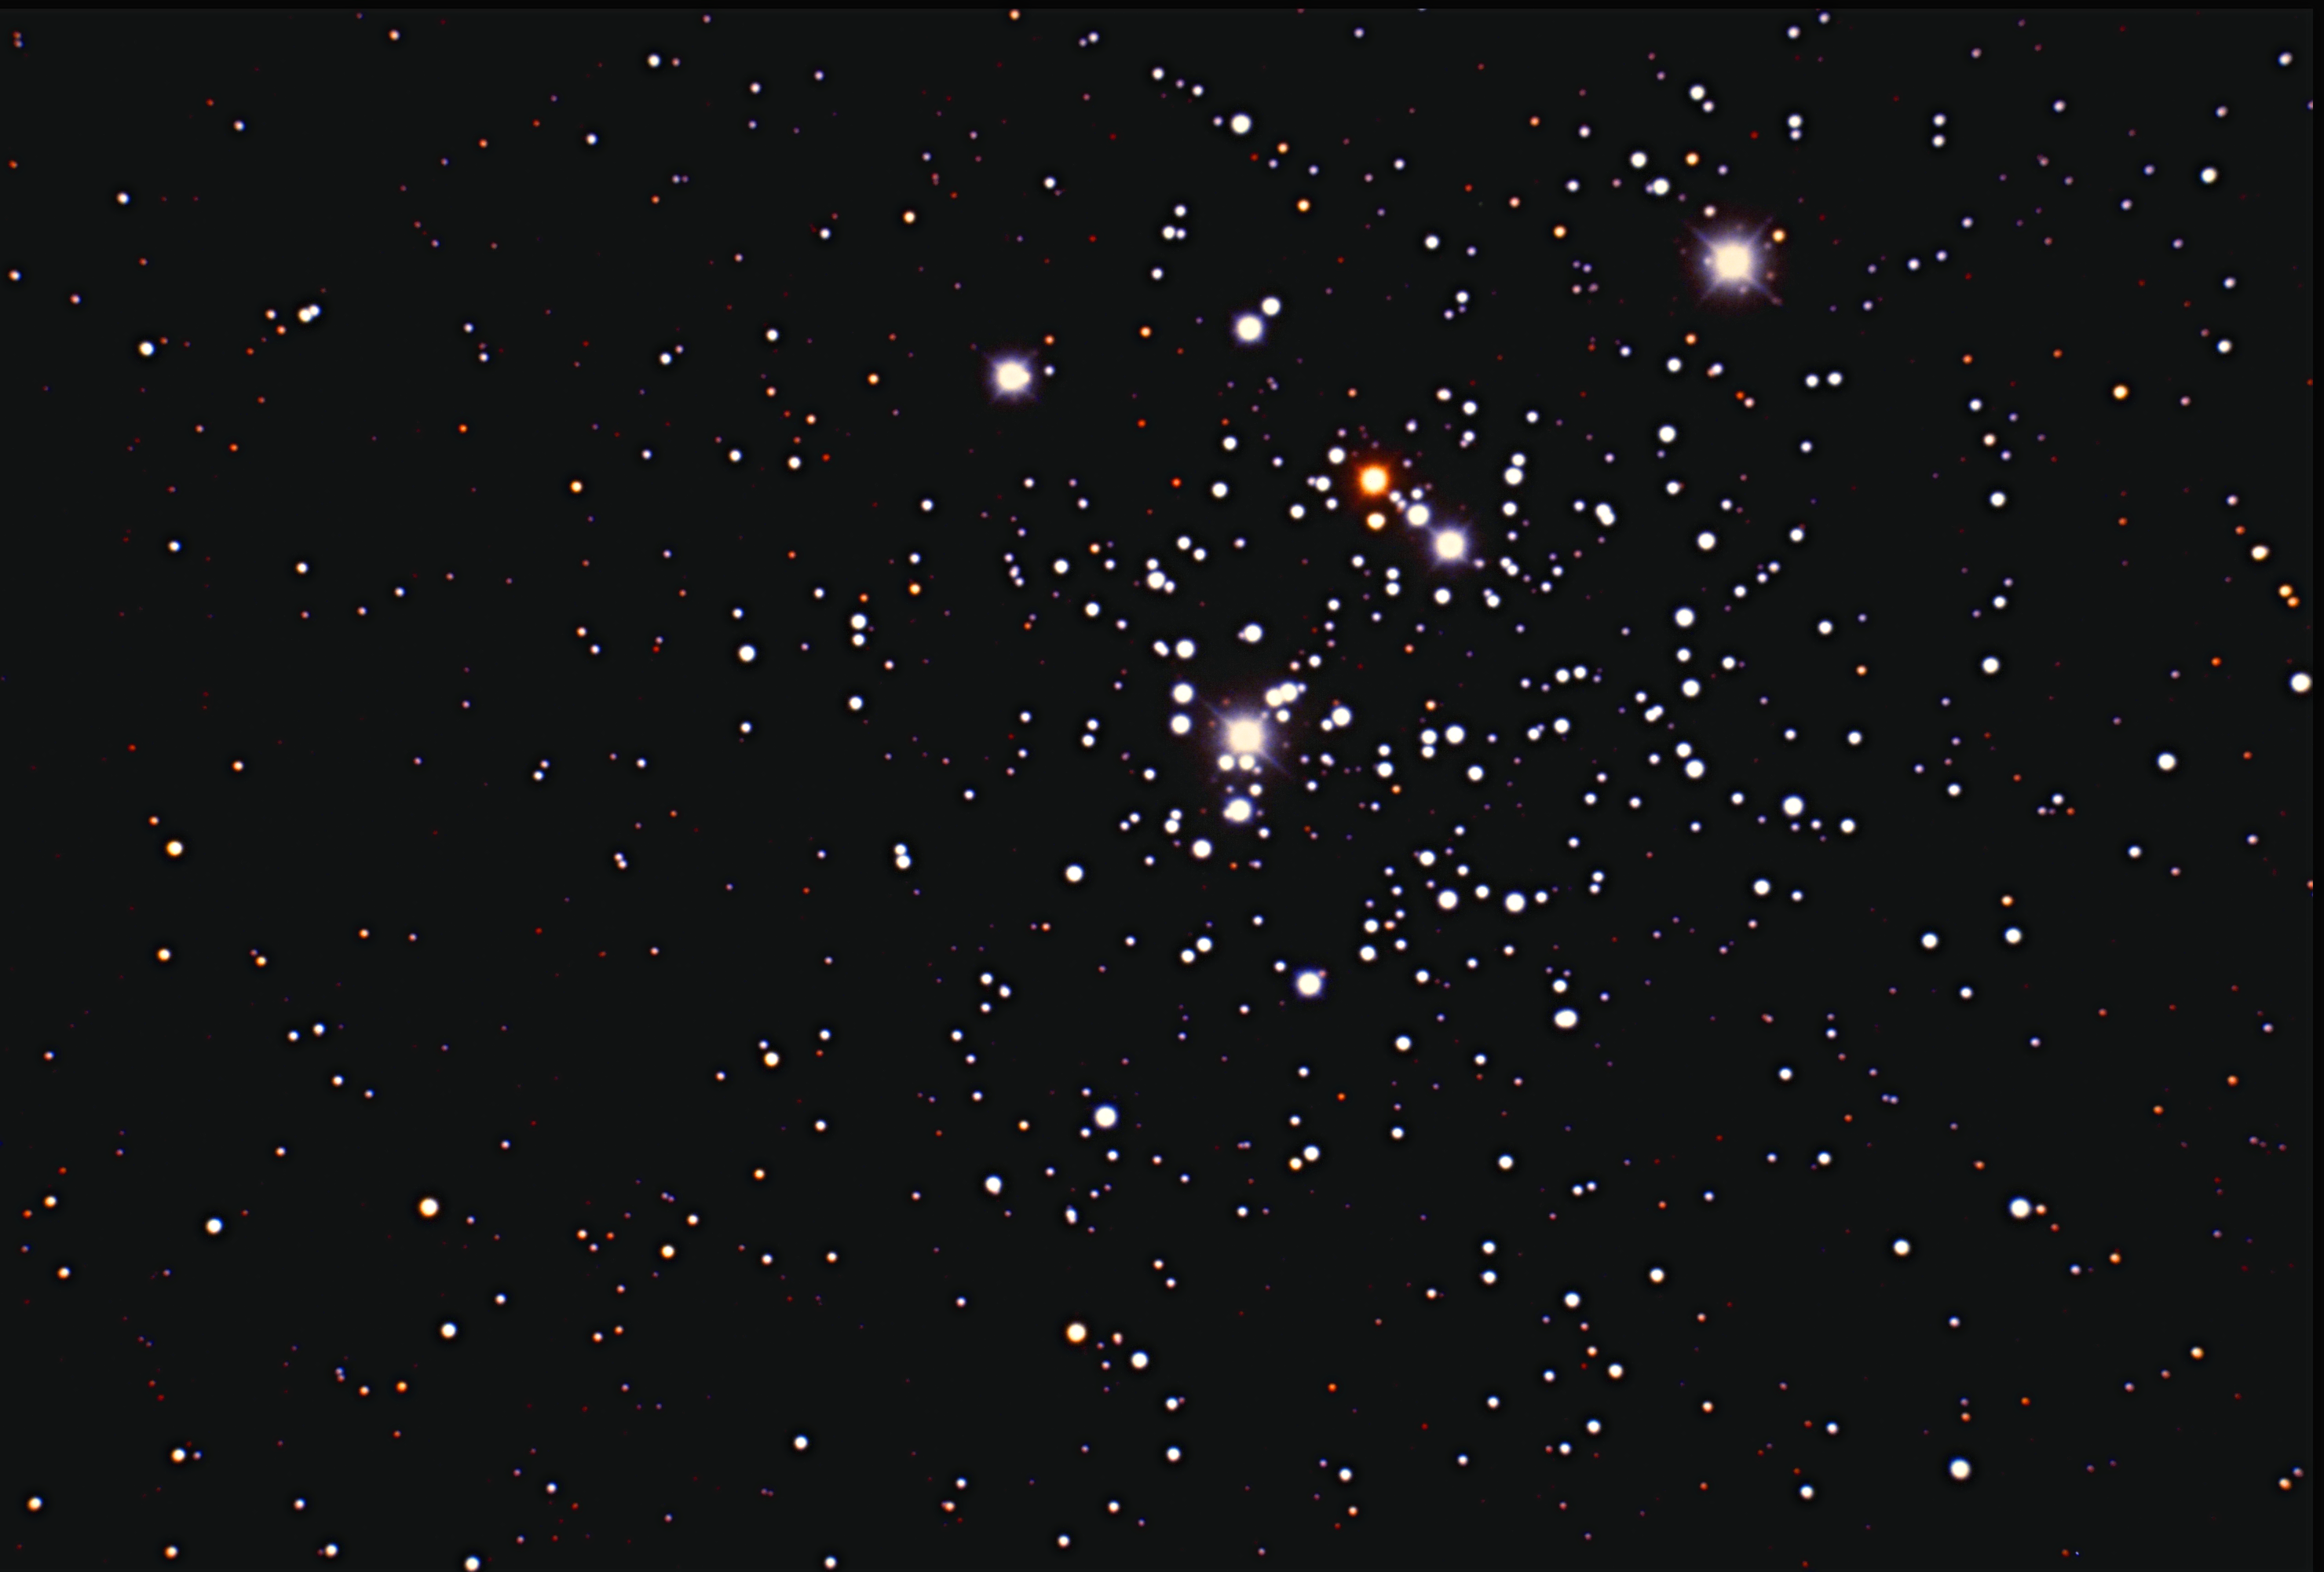

The "Jewel Box", NGC 4755

NGC4755, an open star cluster in the constellation Crux, displays its many colors in this picture from the Cerro Tololo Inter-American Observatory's 0.9-meter telescope. It is popularly known as the Jewel Box because an early catalog described it as a "superb piece of jewelry".

Credit: NOIRLab/NSF/AURA